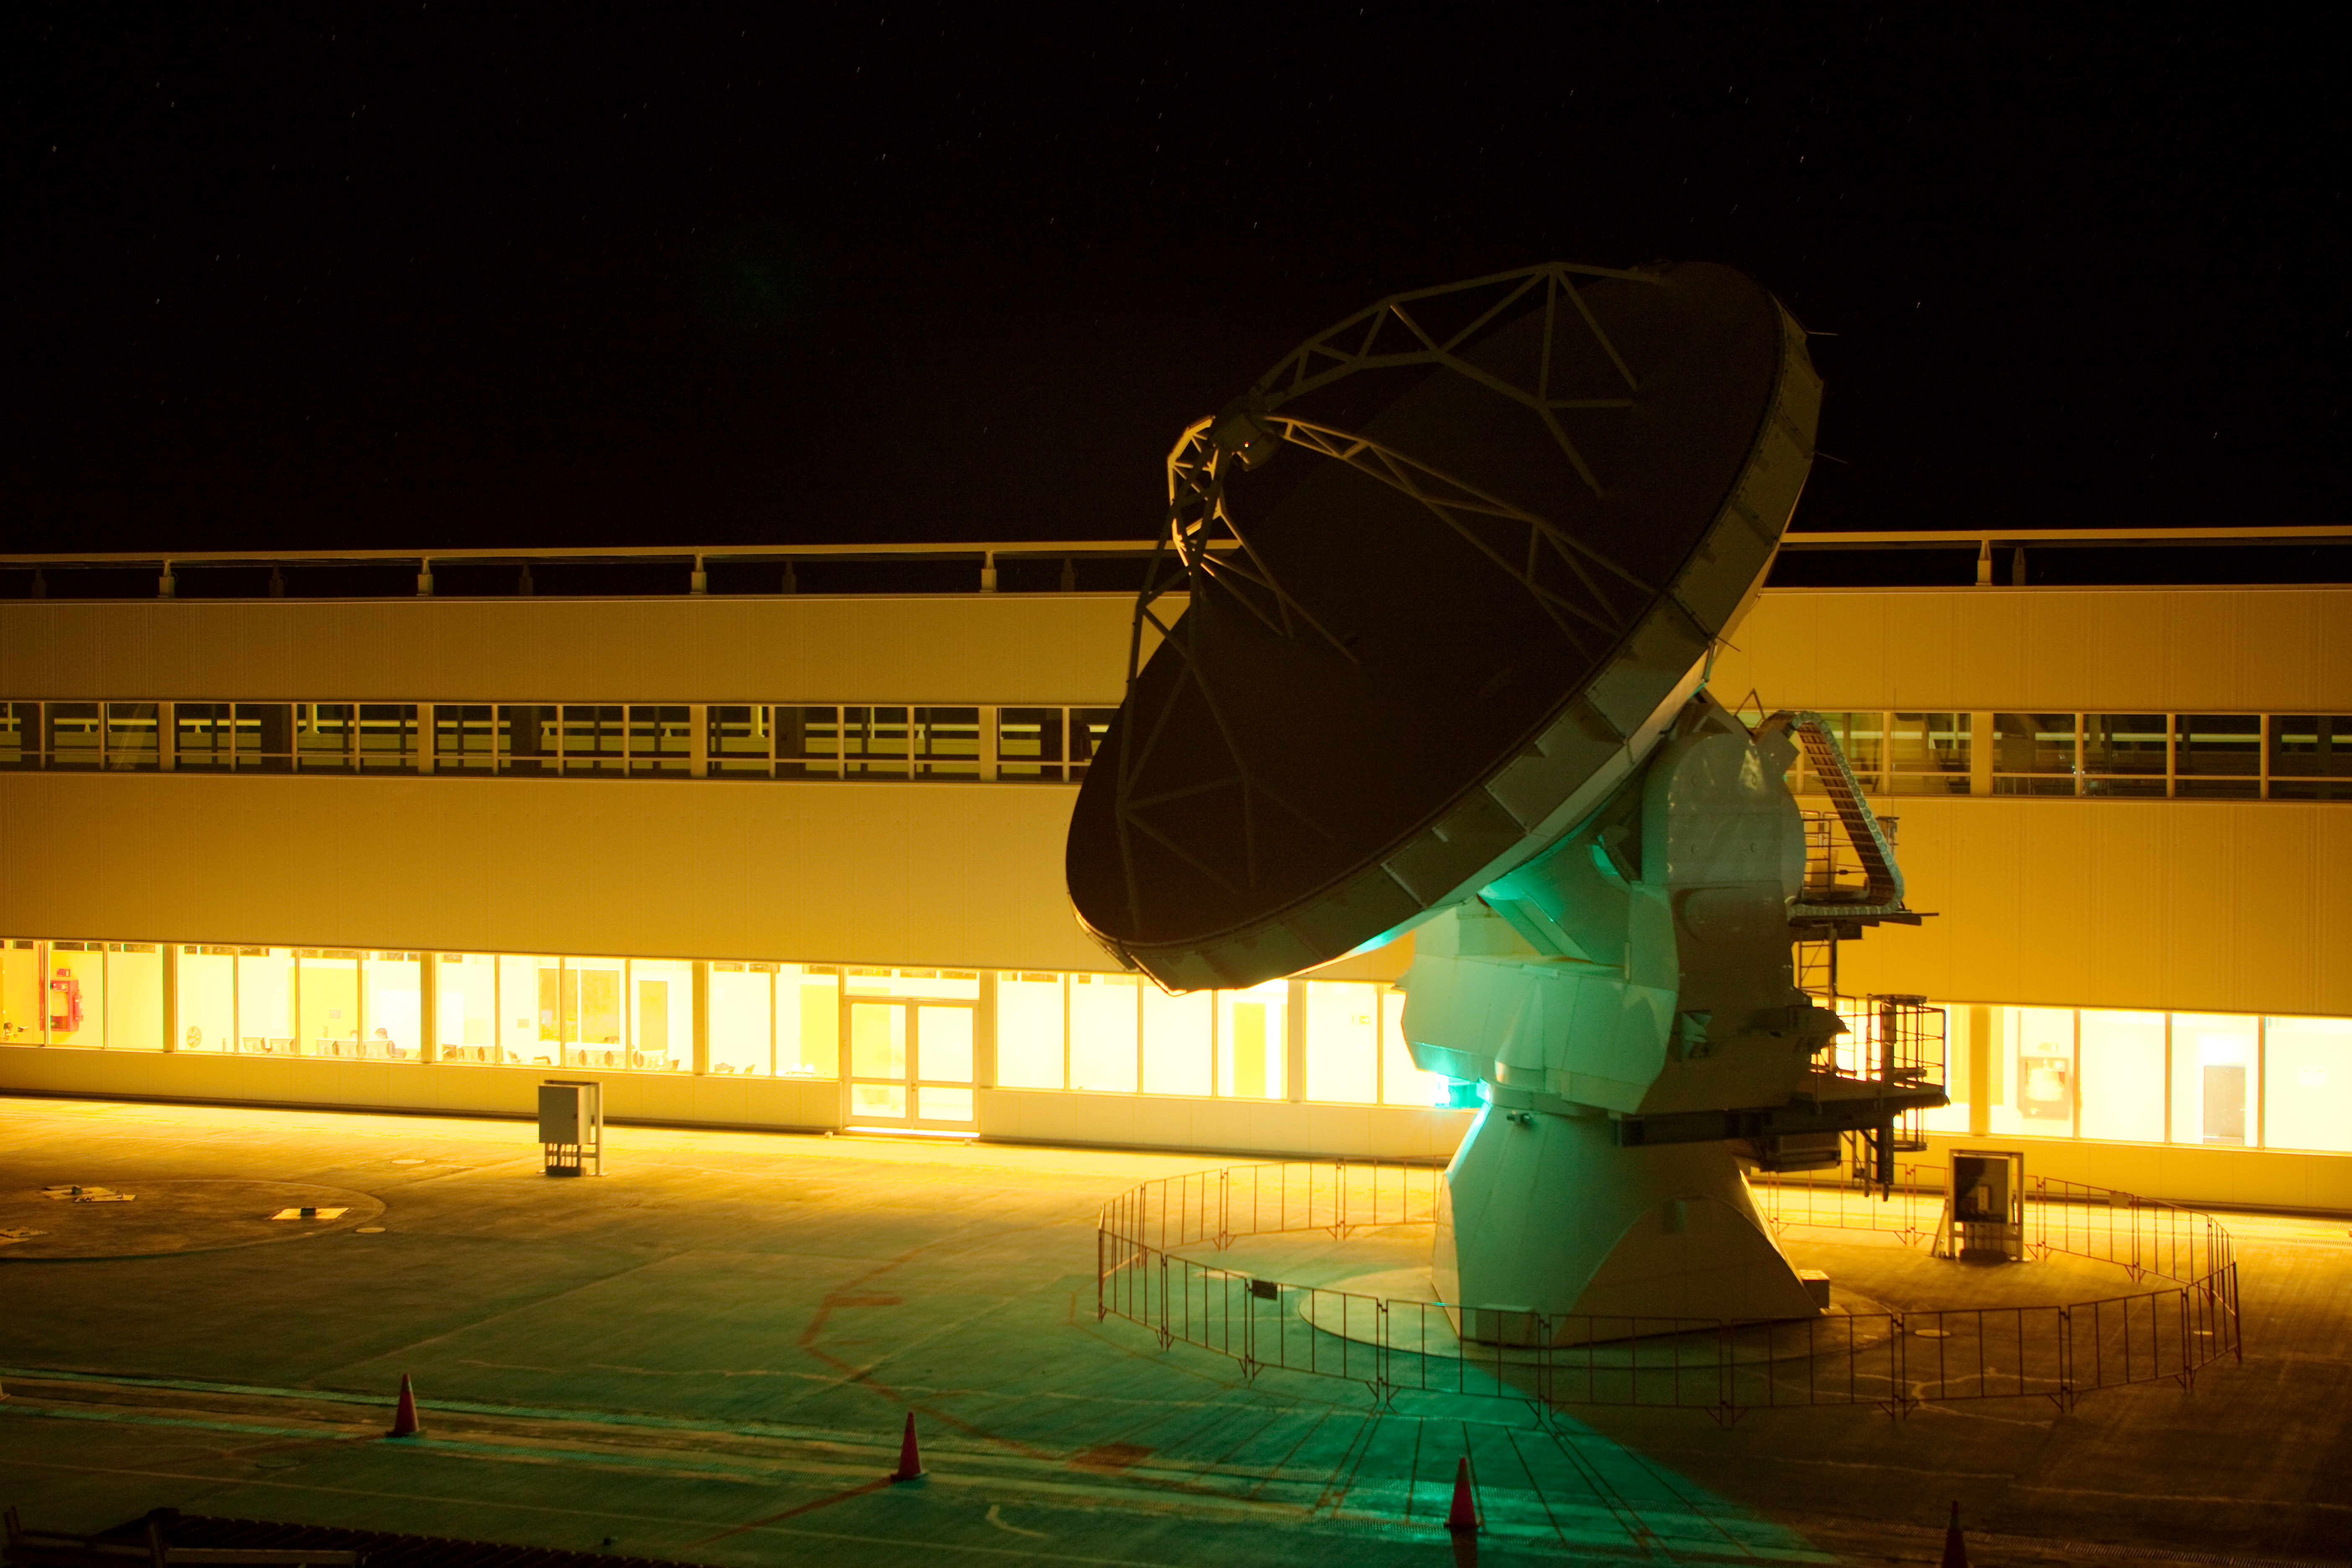

ALMA night testing

American ALMA antennas by the Operational Support Facility building during night time testing. Image taken in March 2009.

Credit: ALMA (ESO/NAOJ/NRAO)